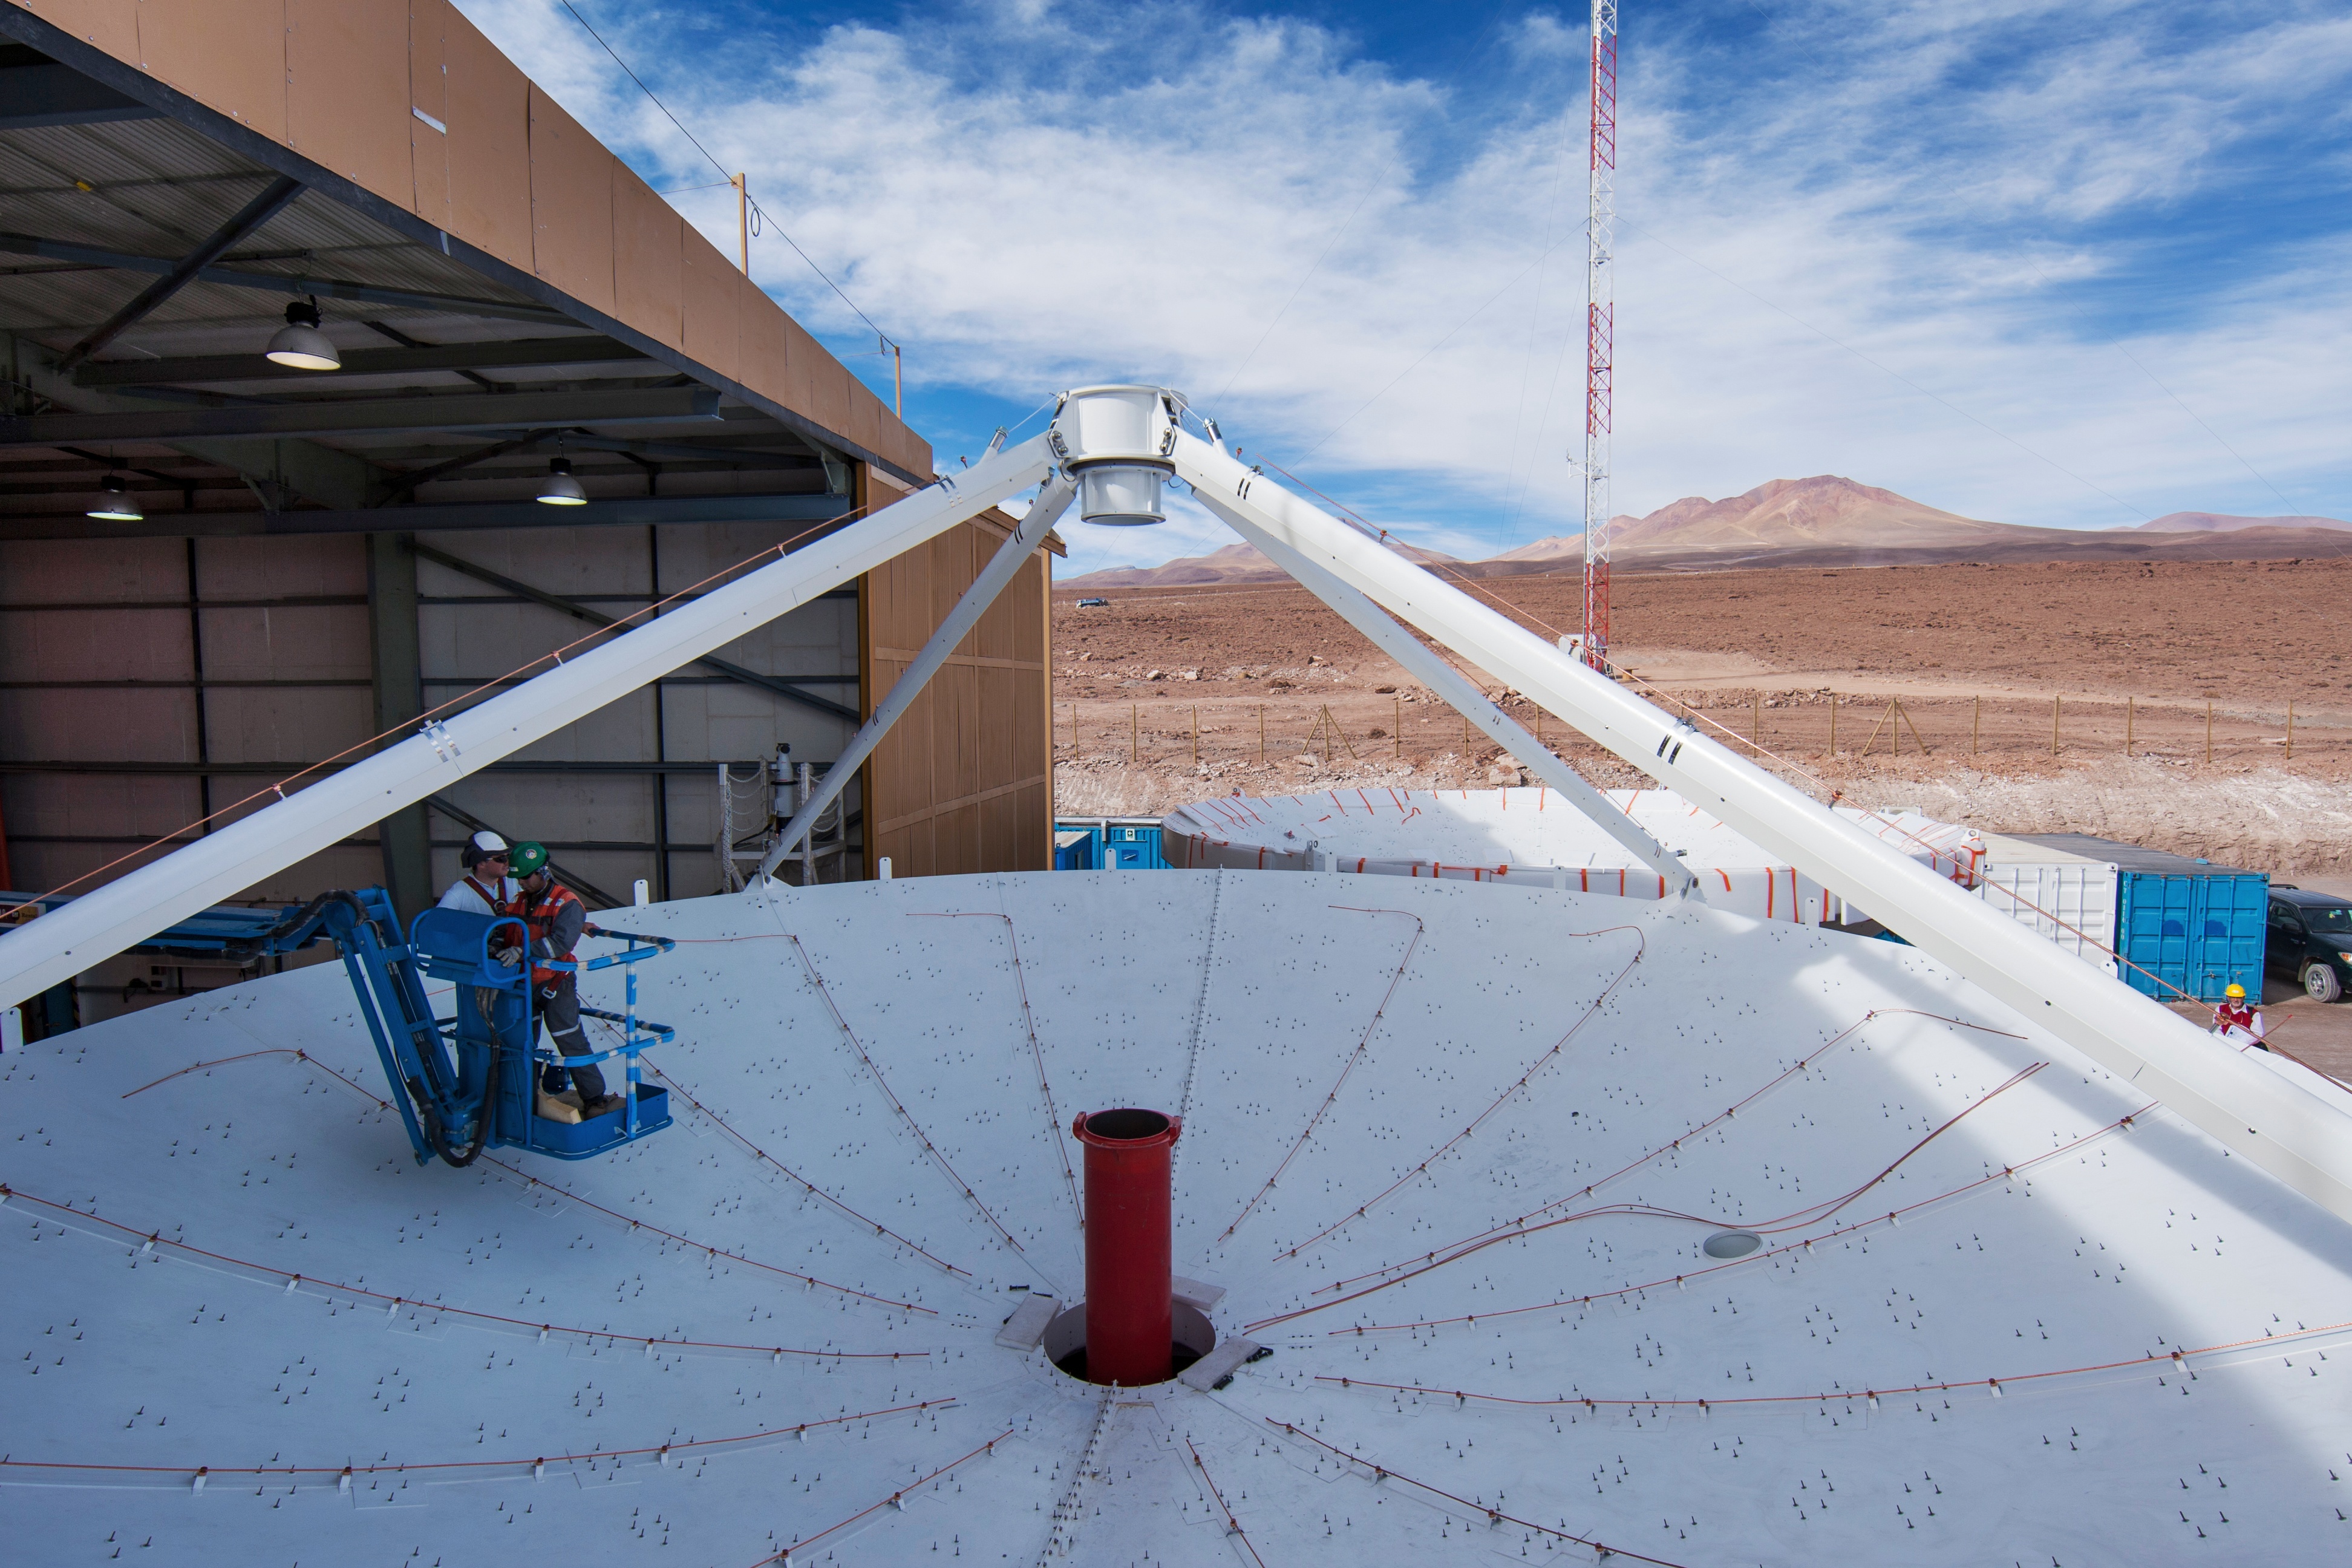

Assembly of a European antenna

Assembly of a European antenna.

Credit: ESO